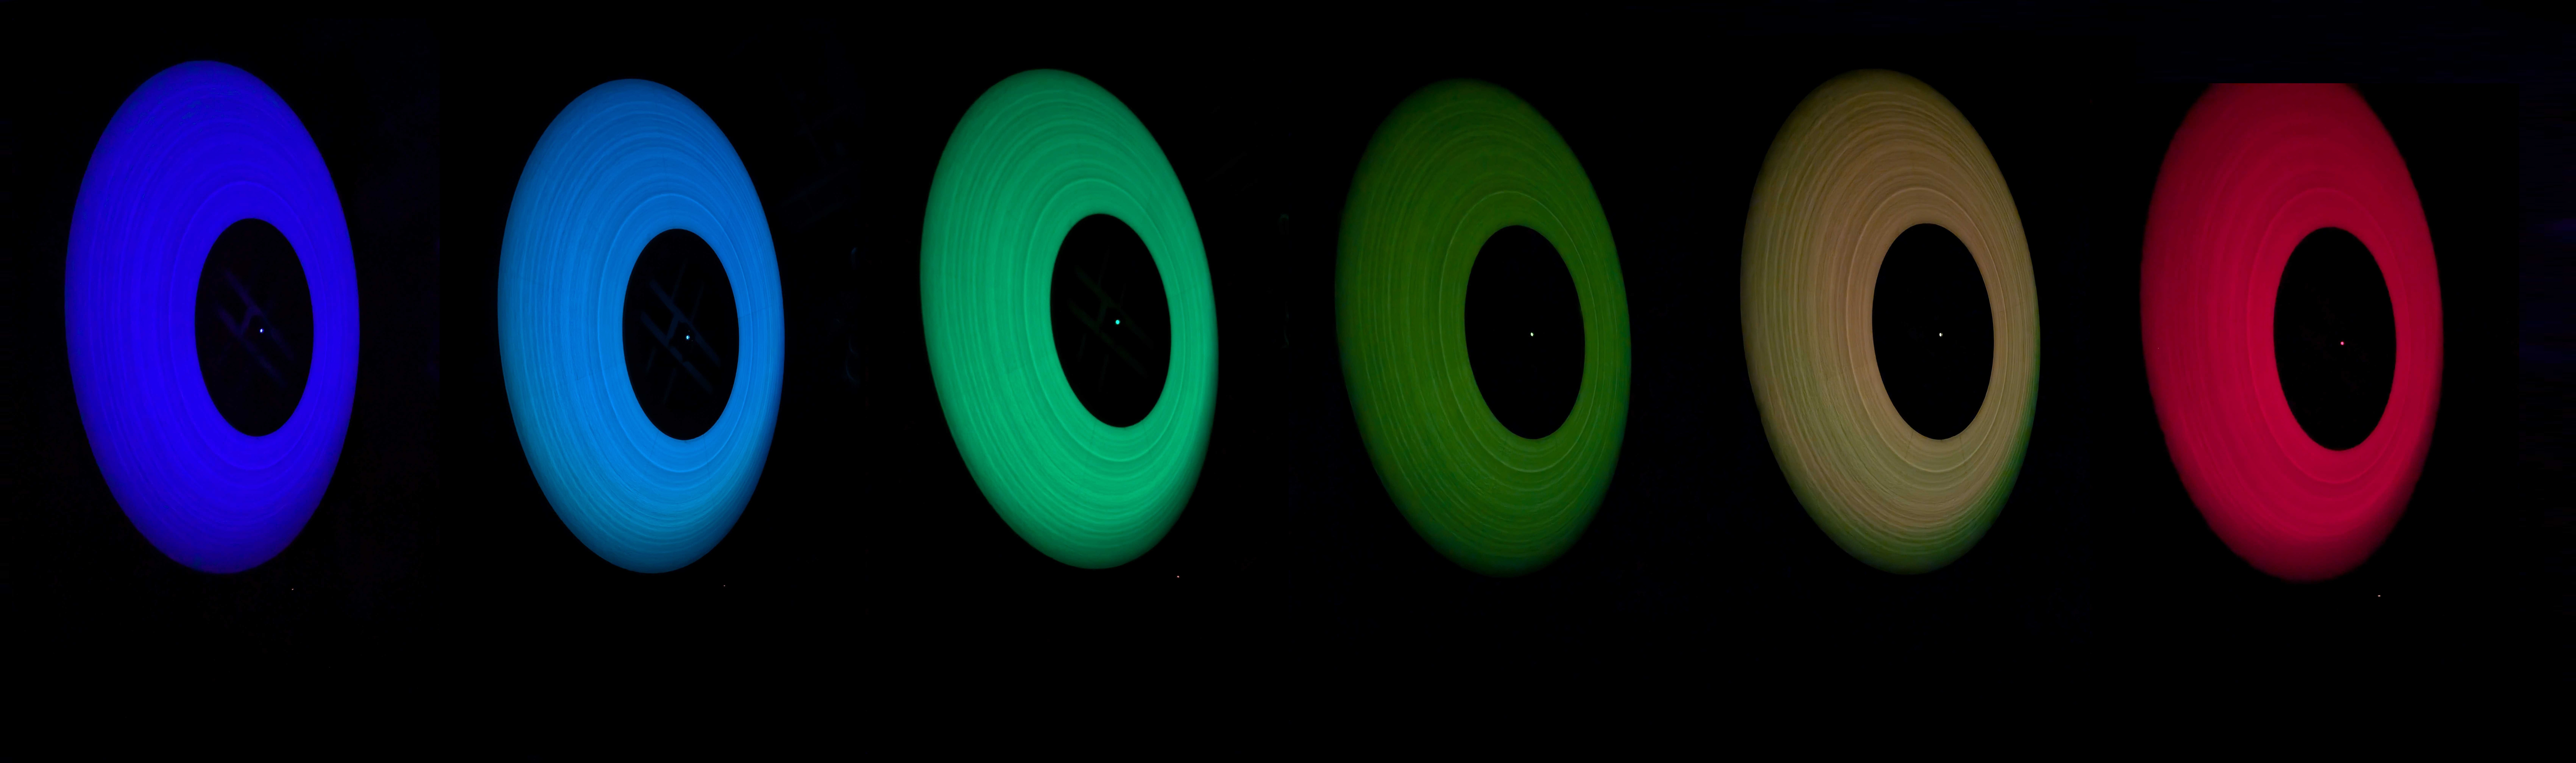

Rubin’s Calibration Screen

Rubin’s calibration screen glows in a composite made from six photos, each lit by a different LED (like royal blue, lime, and deep red). The rings you see? They're machining marks from the precision-shaped reflector that spreads the light evenly across the screen.

Credit: RubinObs/NOIRLab/SLAC/DOE/NSF/AURA/K. Mortensen